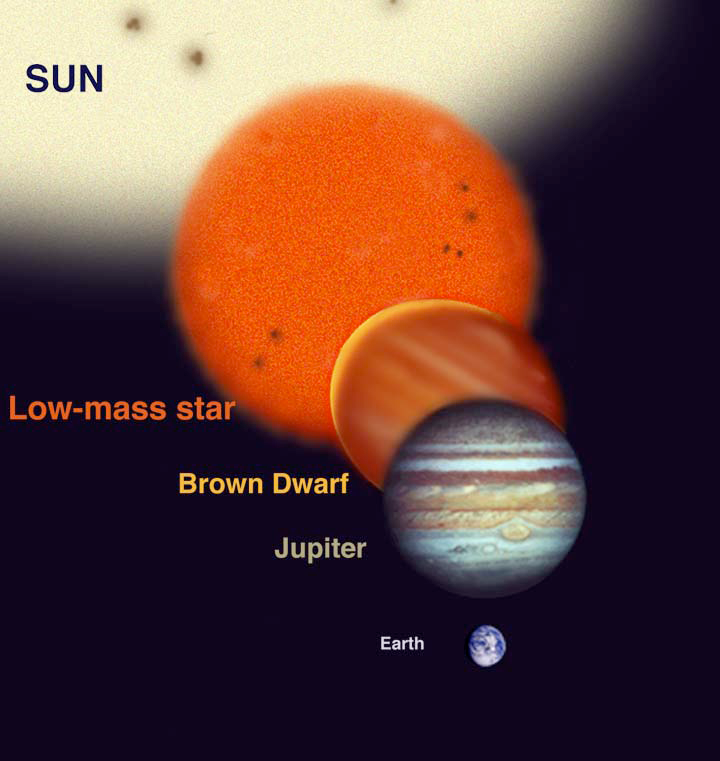

What Orbits Stars

Astronomers have found many types of objects in orbit around stars. These range from other full-sized stars like our sun (binary star systems) to Jupiter sized planets (never directly imaged but inferred from radial-velocity spectroscopy). The relative sizes of these various types of bodies are shown above for comparison. Even though a brown dwarf can be similar in diameter to a Jupiter sized planet, brown dwarfs are 13-75 times more massive and they can appear on the order of 100-1,000,000 times brighter than a Jupiter sized planet at infrared wavelengths where they are studied with telescopes.

Credit: Gemini Observatory/NSF/AURA/J. Lomberg